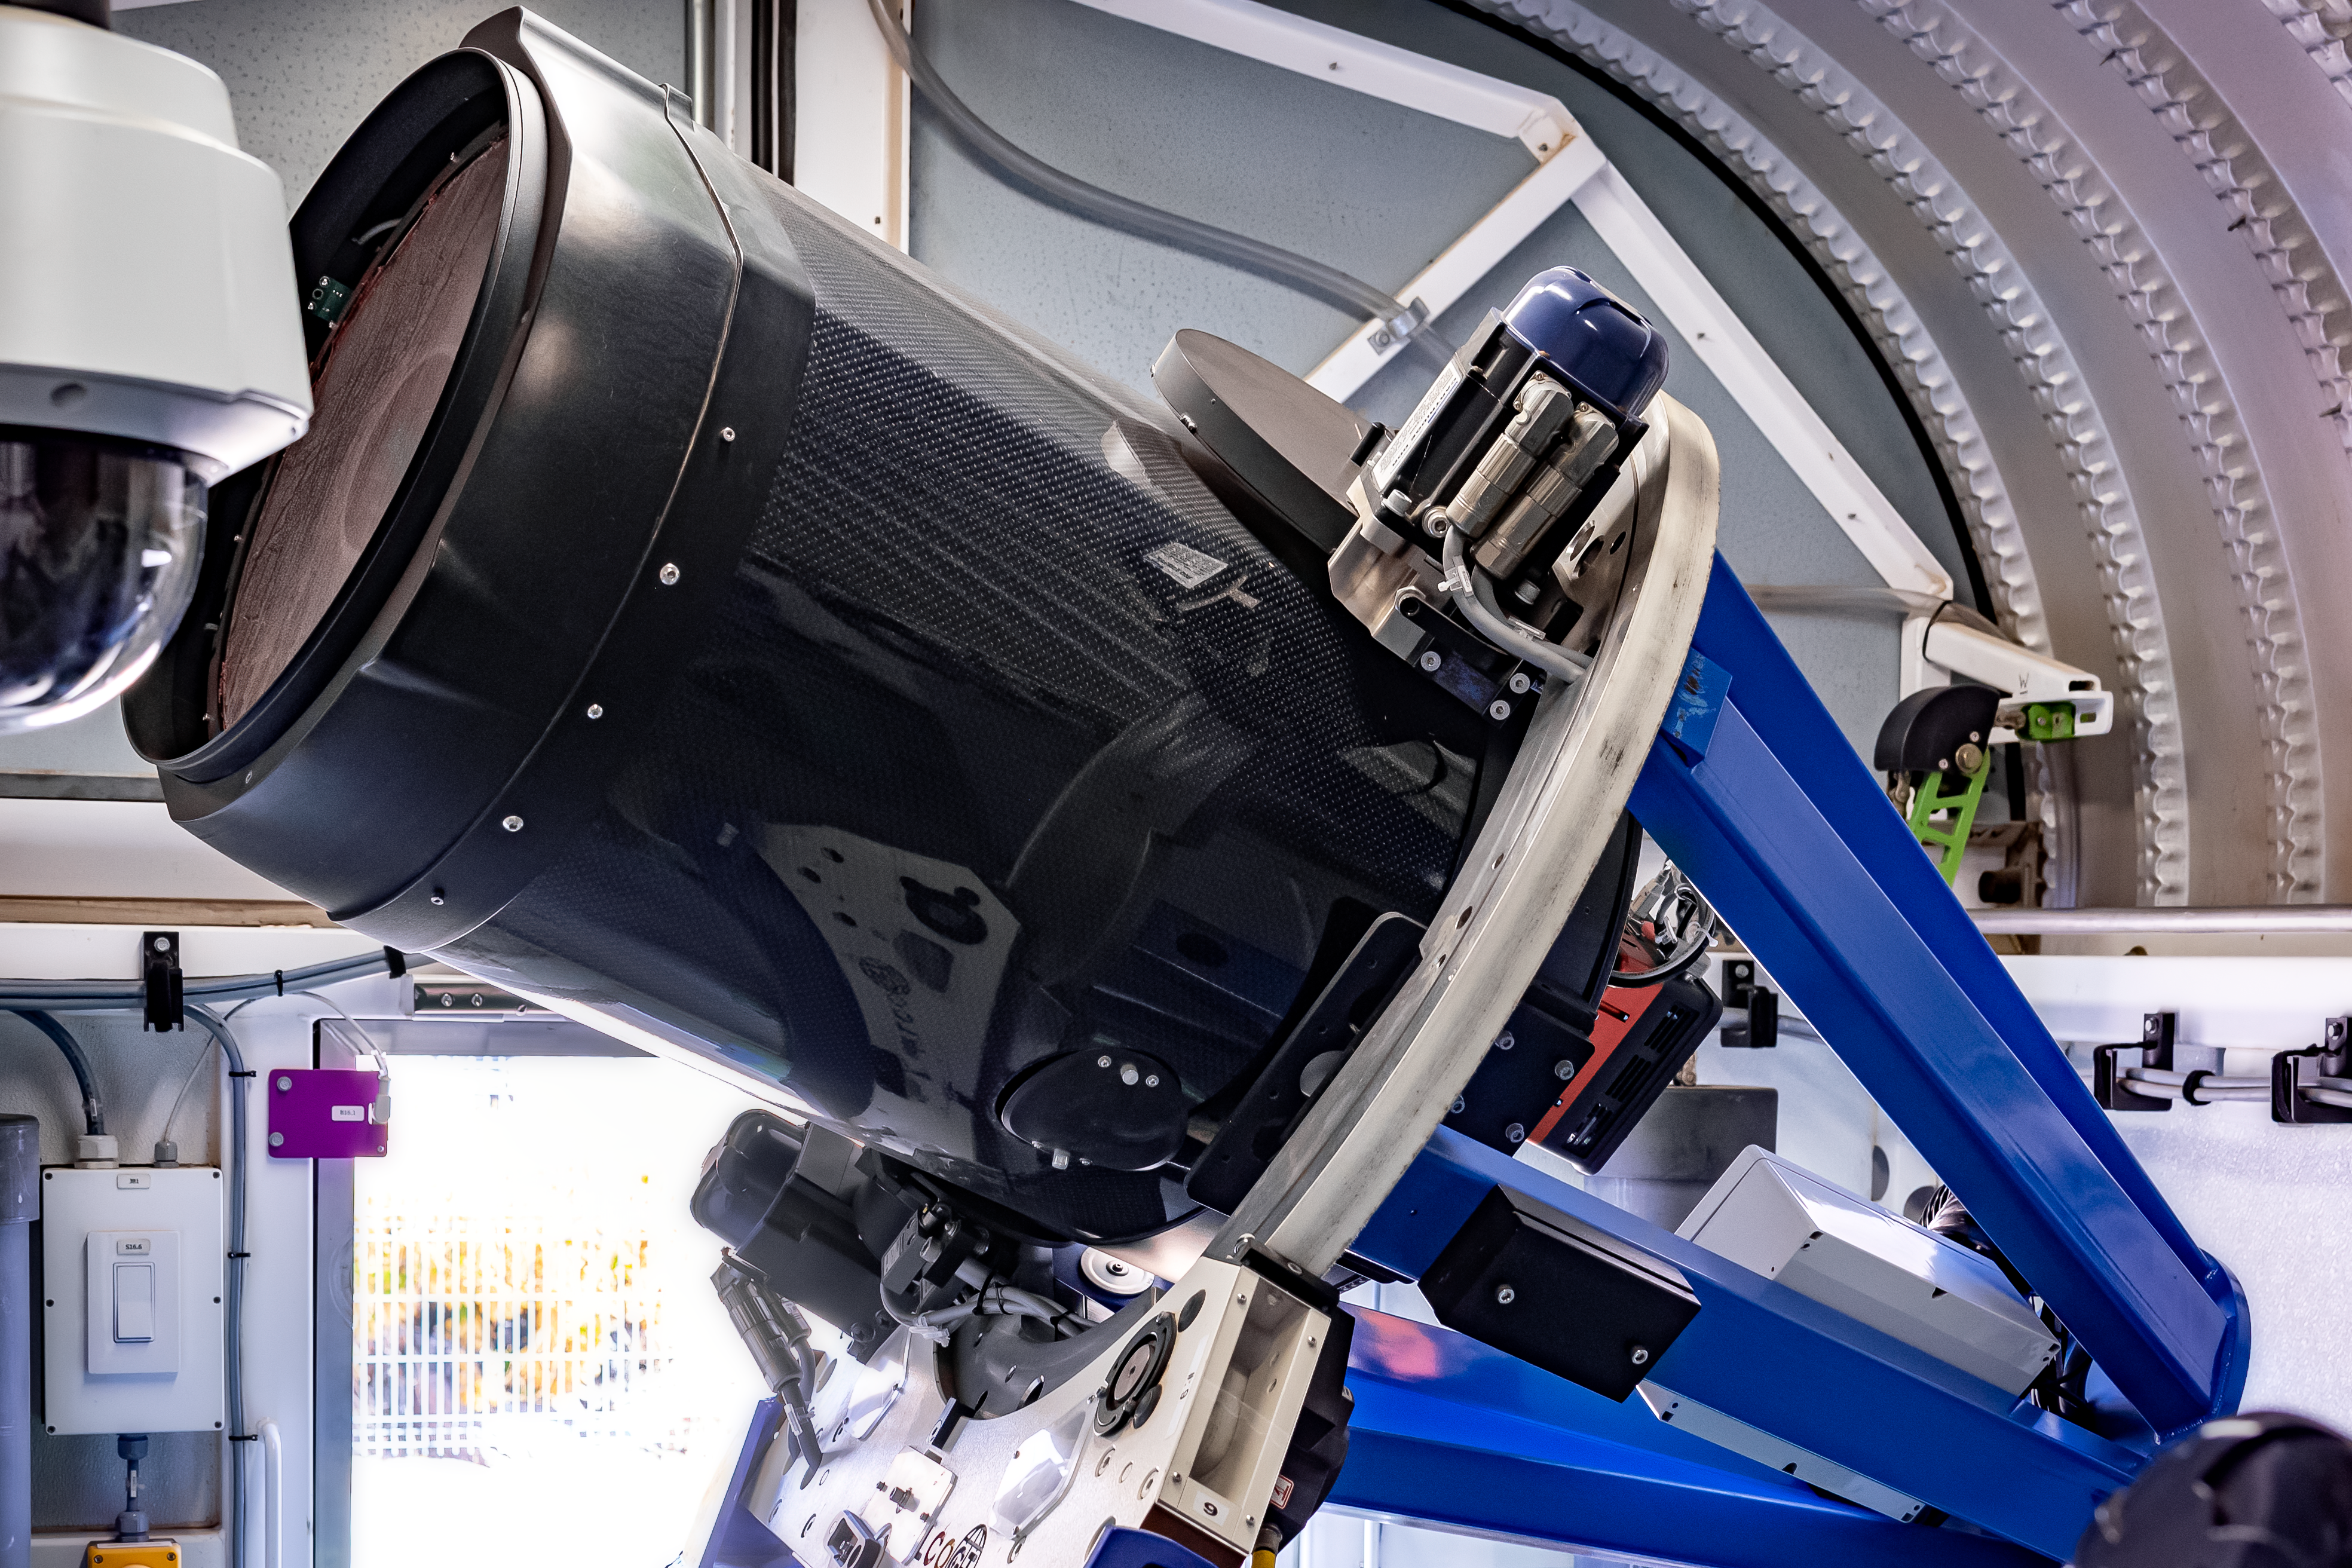

Las Cumbres Observatory 0.4-meter Telescope (#9) (Aqawan A)

Las Cumbres Observatory 0.4-meter Telescope (#9) (Aqawan A).

Credit: CTIO/NOIRLab/NSF/AURA/D. Munizaga